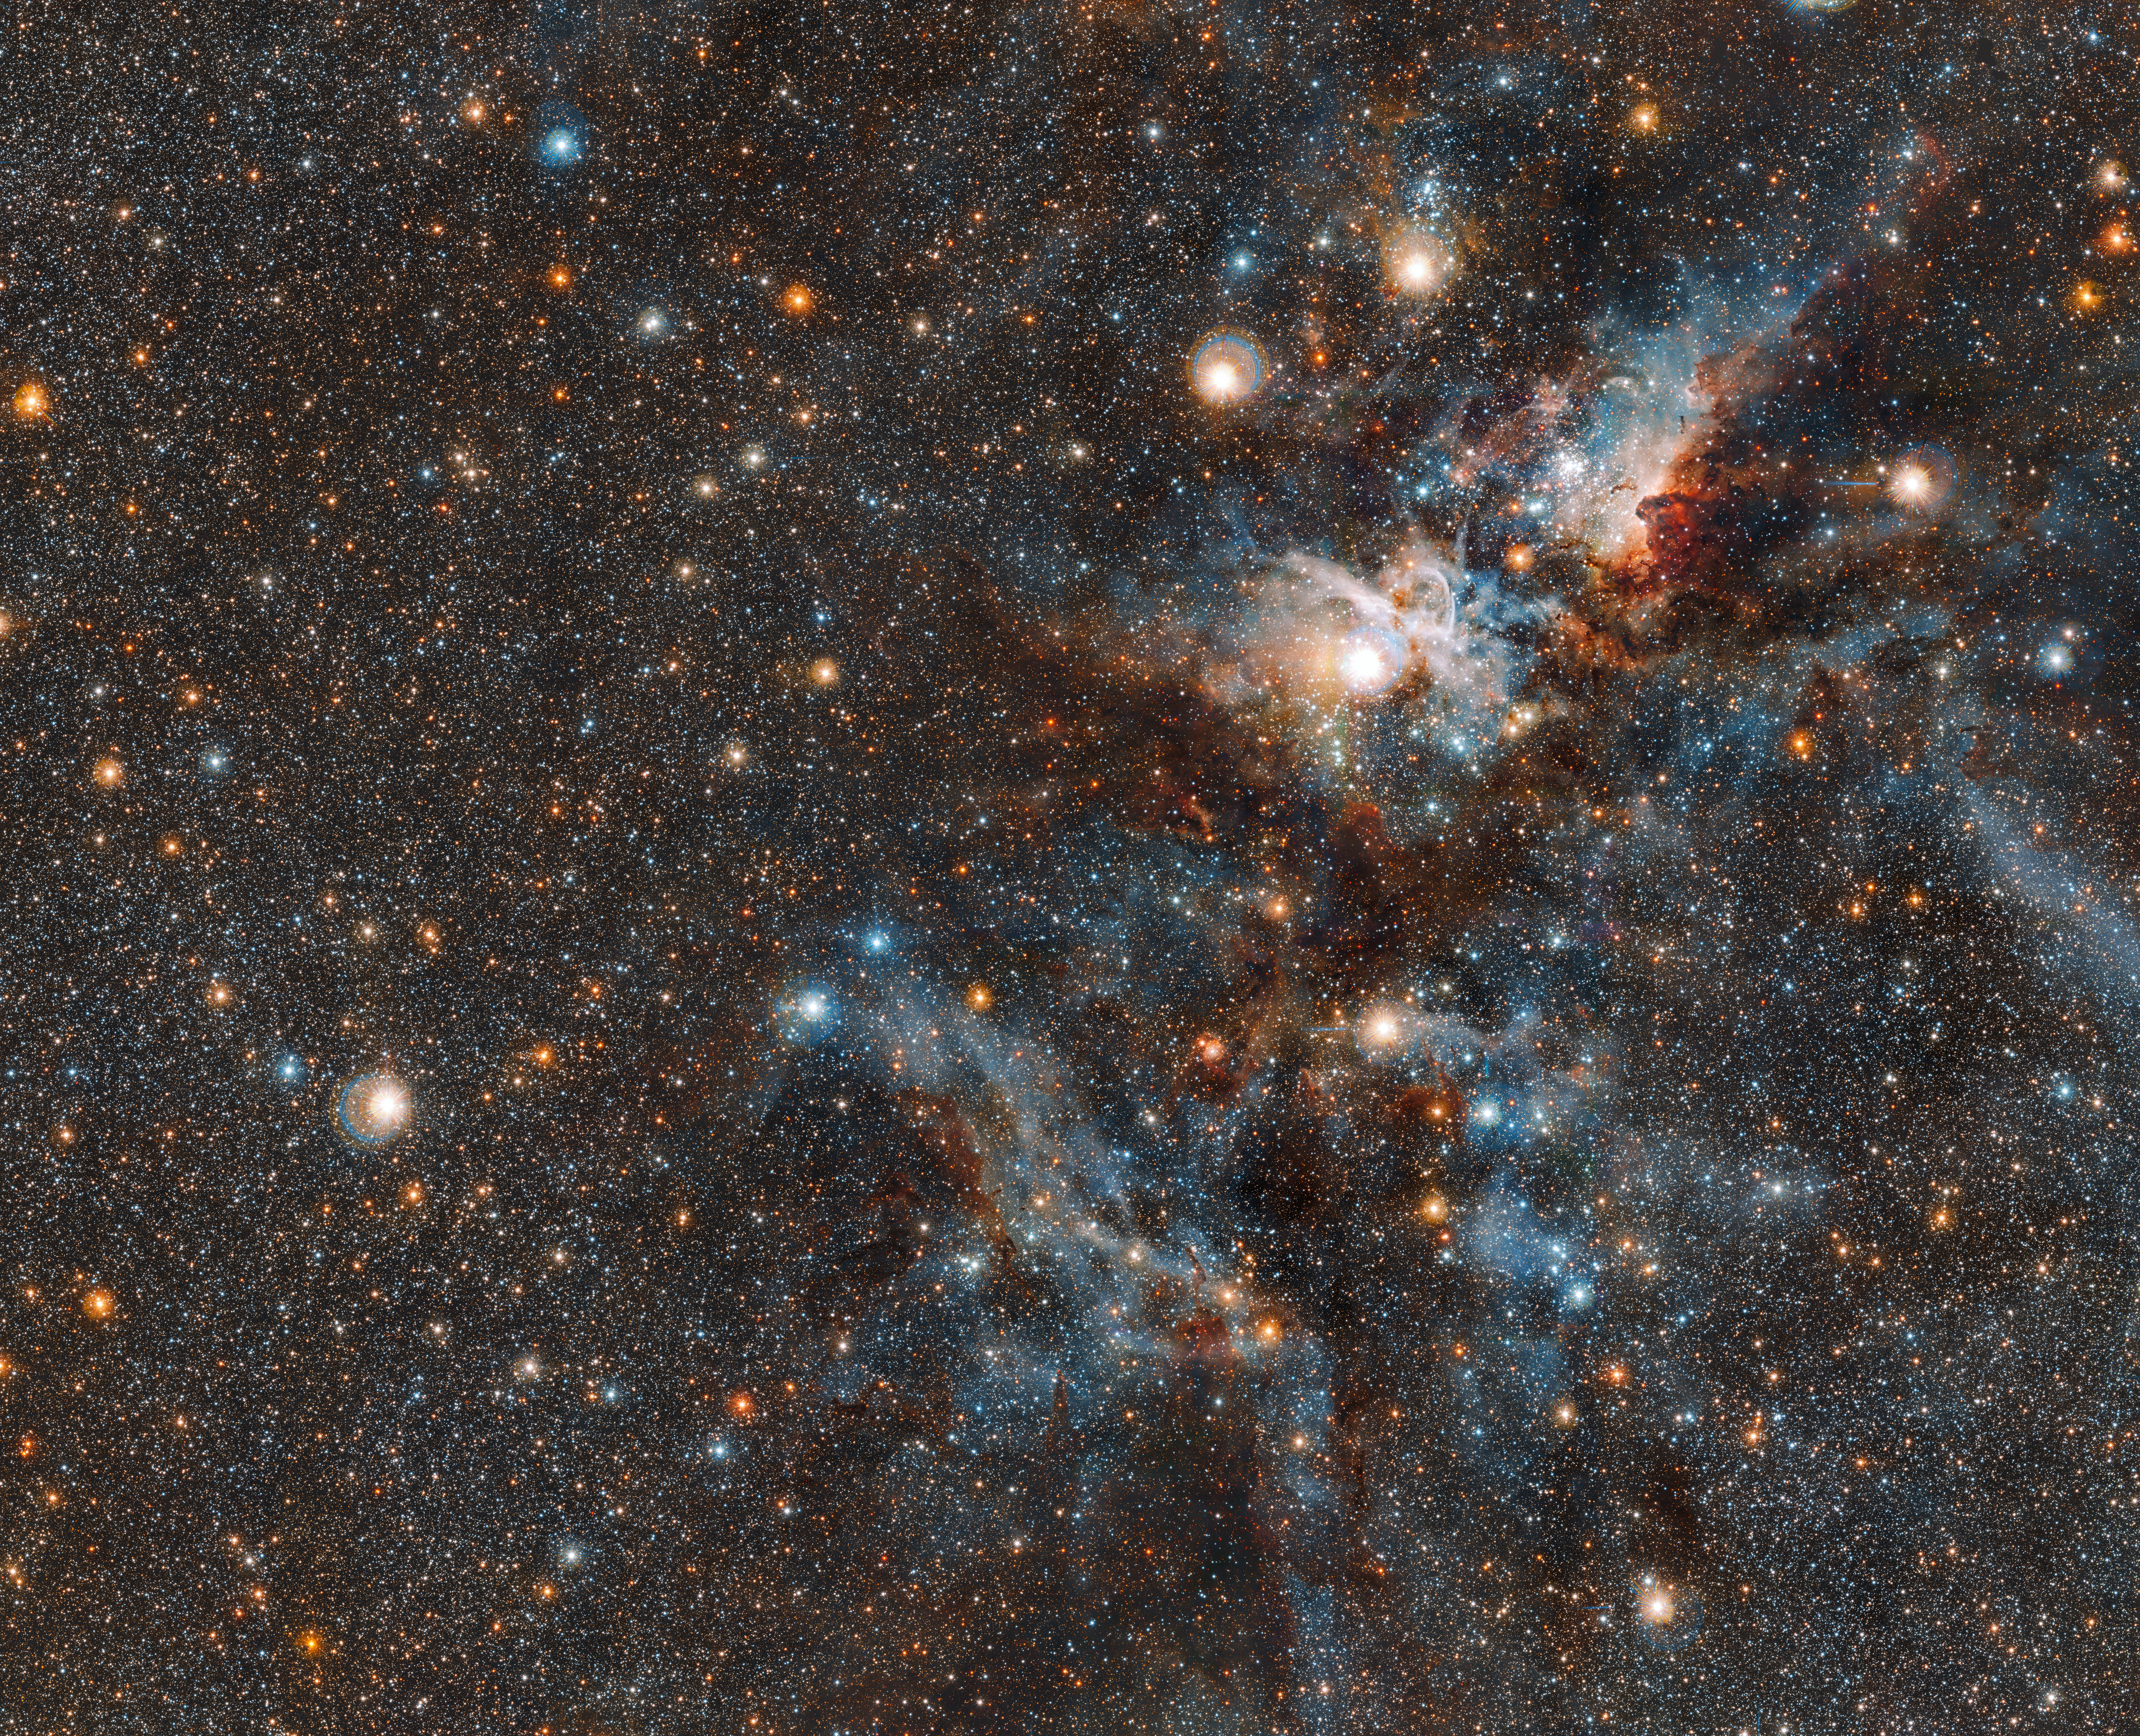

A wider view of the Carina Nebula

This wider coverage area reveals even more stars from the crowded neighbourhood surrounding the Carina nebula. Captured by VISTA, the world’s largest infrared survey telescope, we witness the dramatic evolution of this living stellar city, where stars form and perish side by side.

Credit: ESO/J. Emerson/M. Irwin/J. Lewis